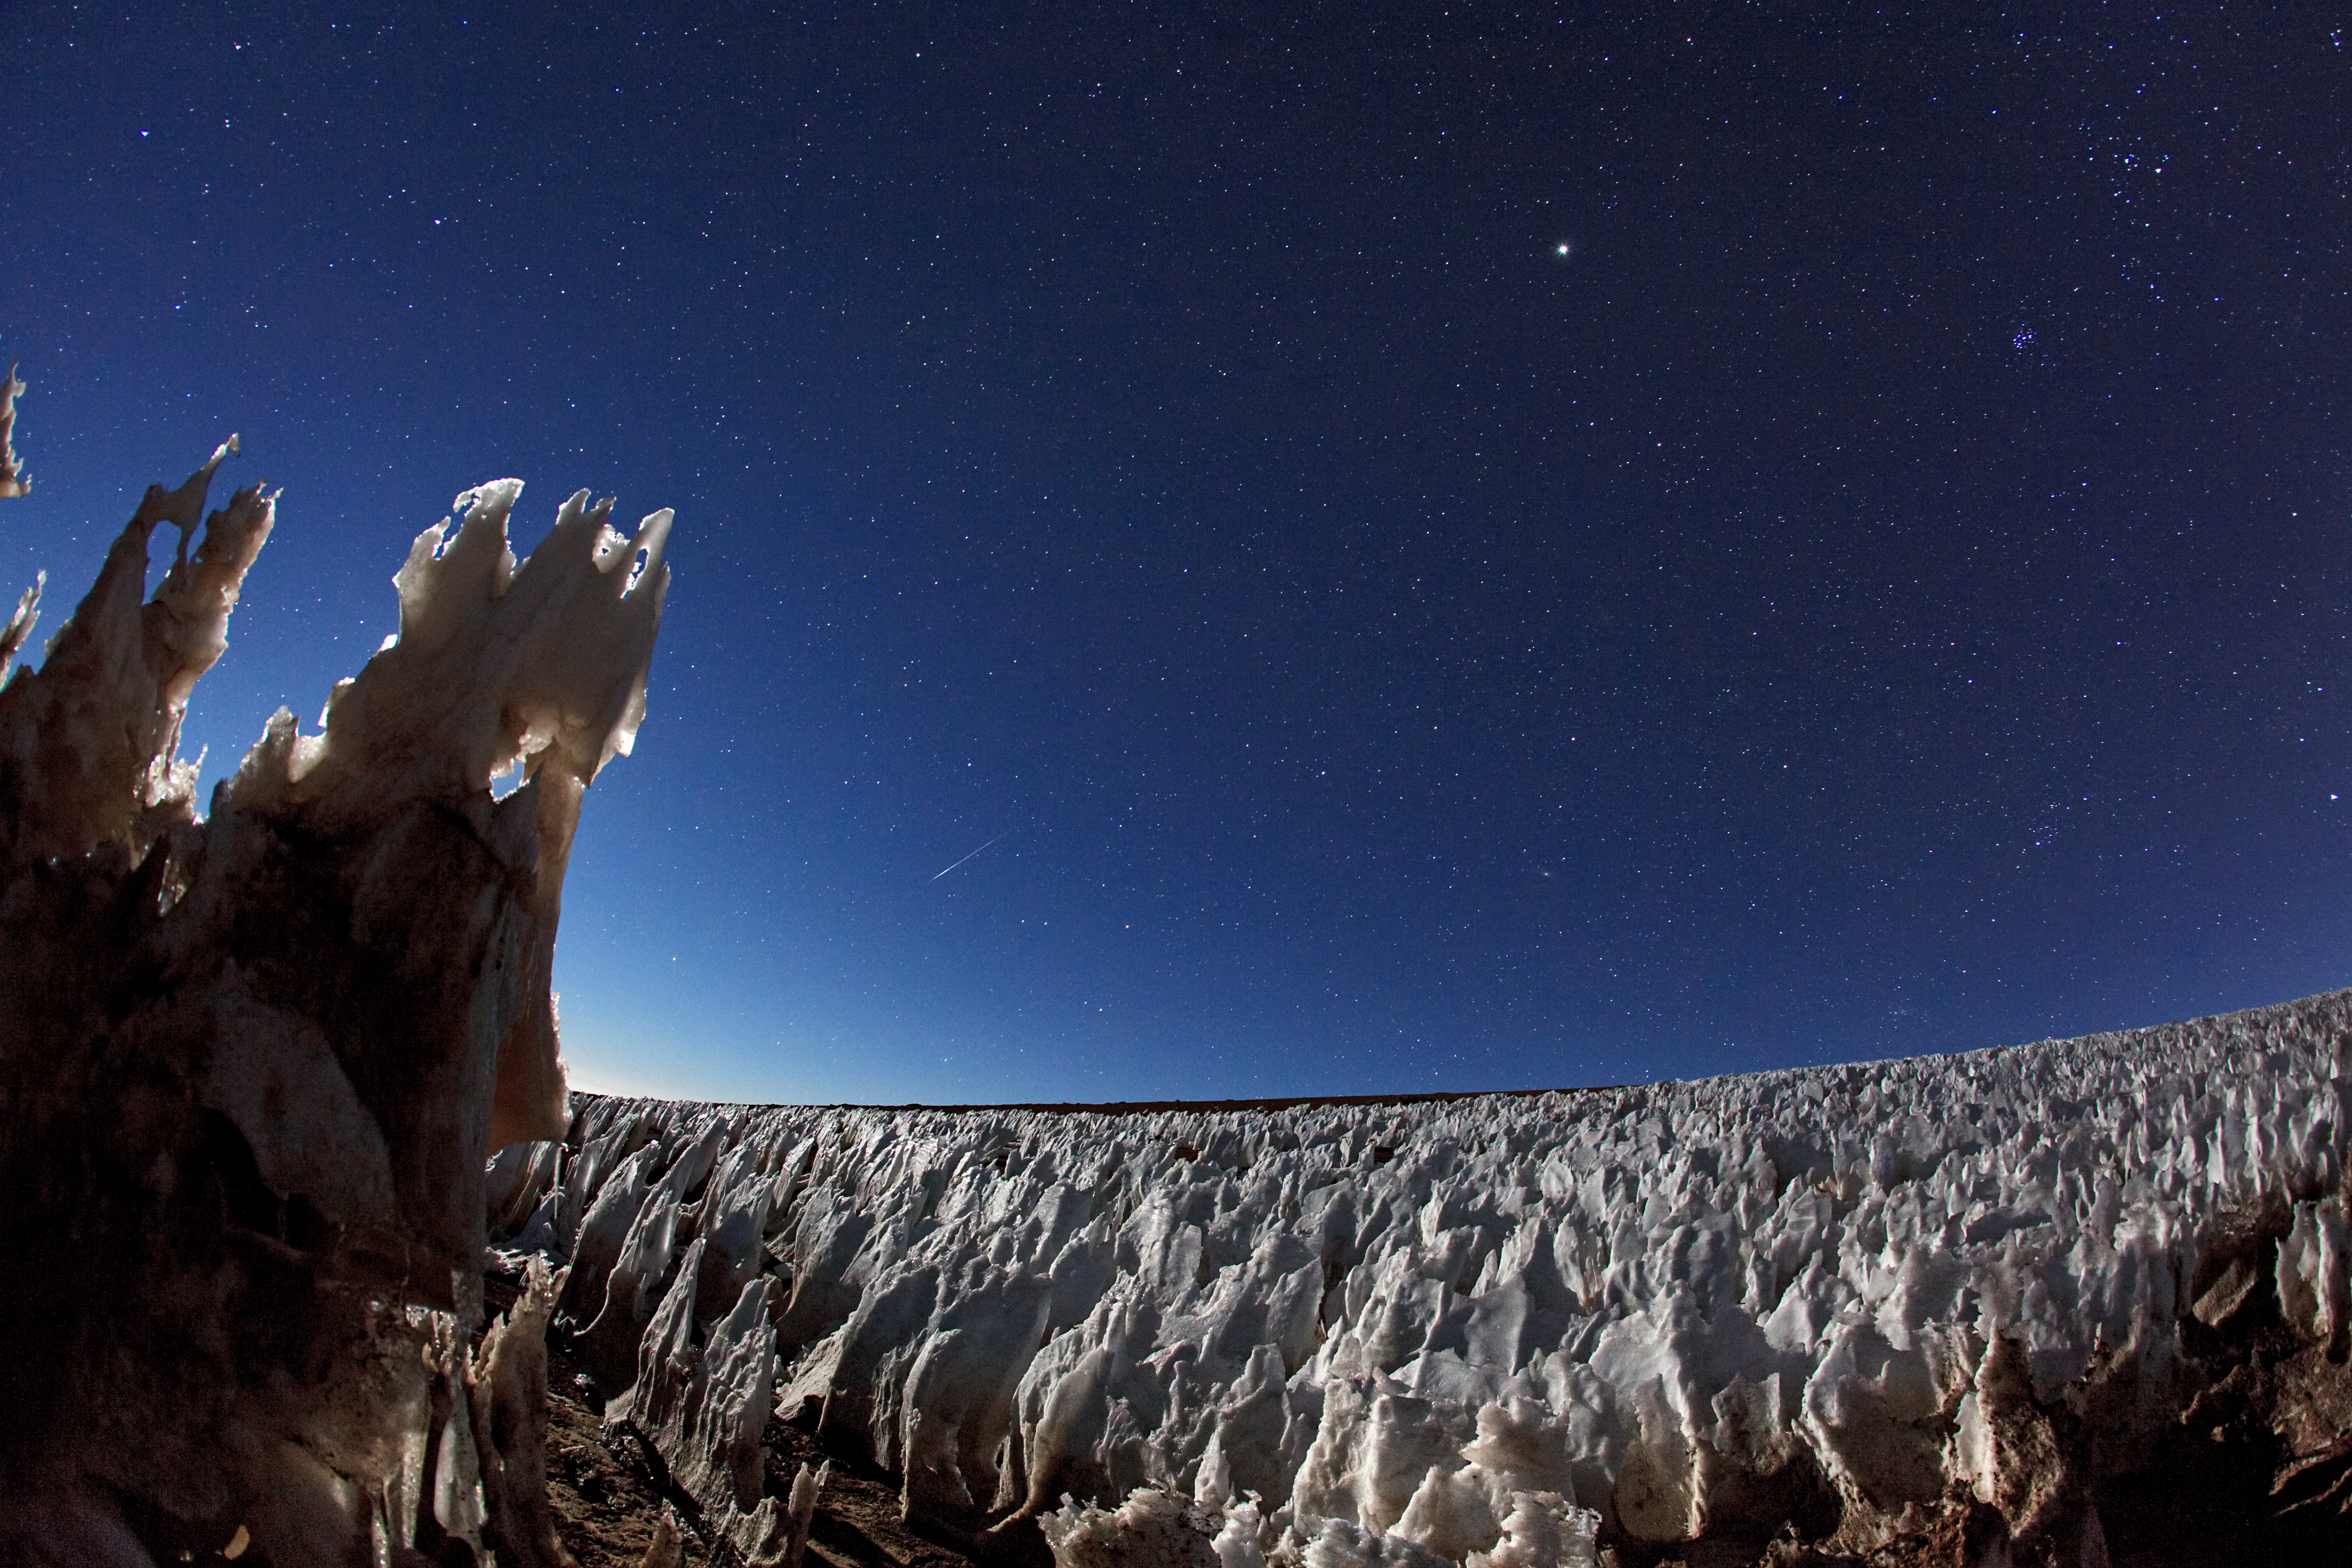

Icy vista

This image taken by ESO Photo Ambassador, Babak Tafreshi, shows penitentes (ice formations) at the southern end of the Chajnantor plain in Chile. Penitentes are a snow formation found at high altitudes. They take the form of tall thin blades of hardened snow or ice, closely spaced with the blades oriented towards the general direction of the Sun.

Credit: ESO/B. Tafreshi (twanight.org)